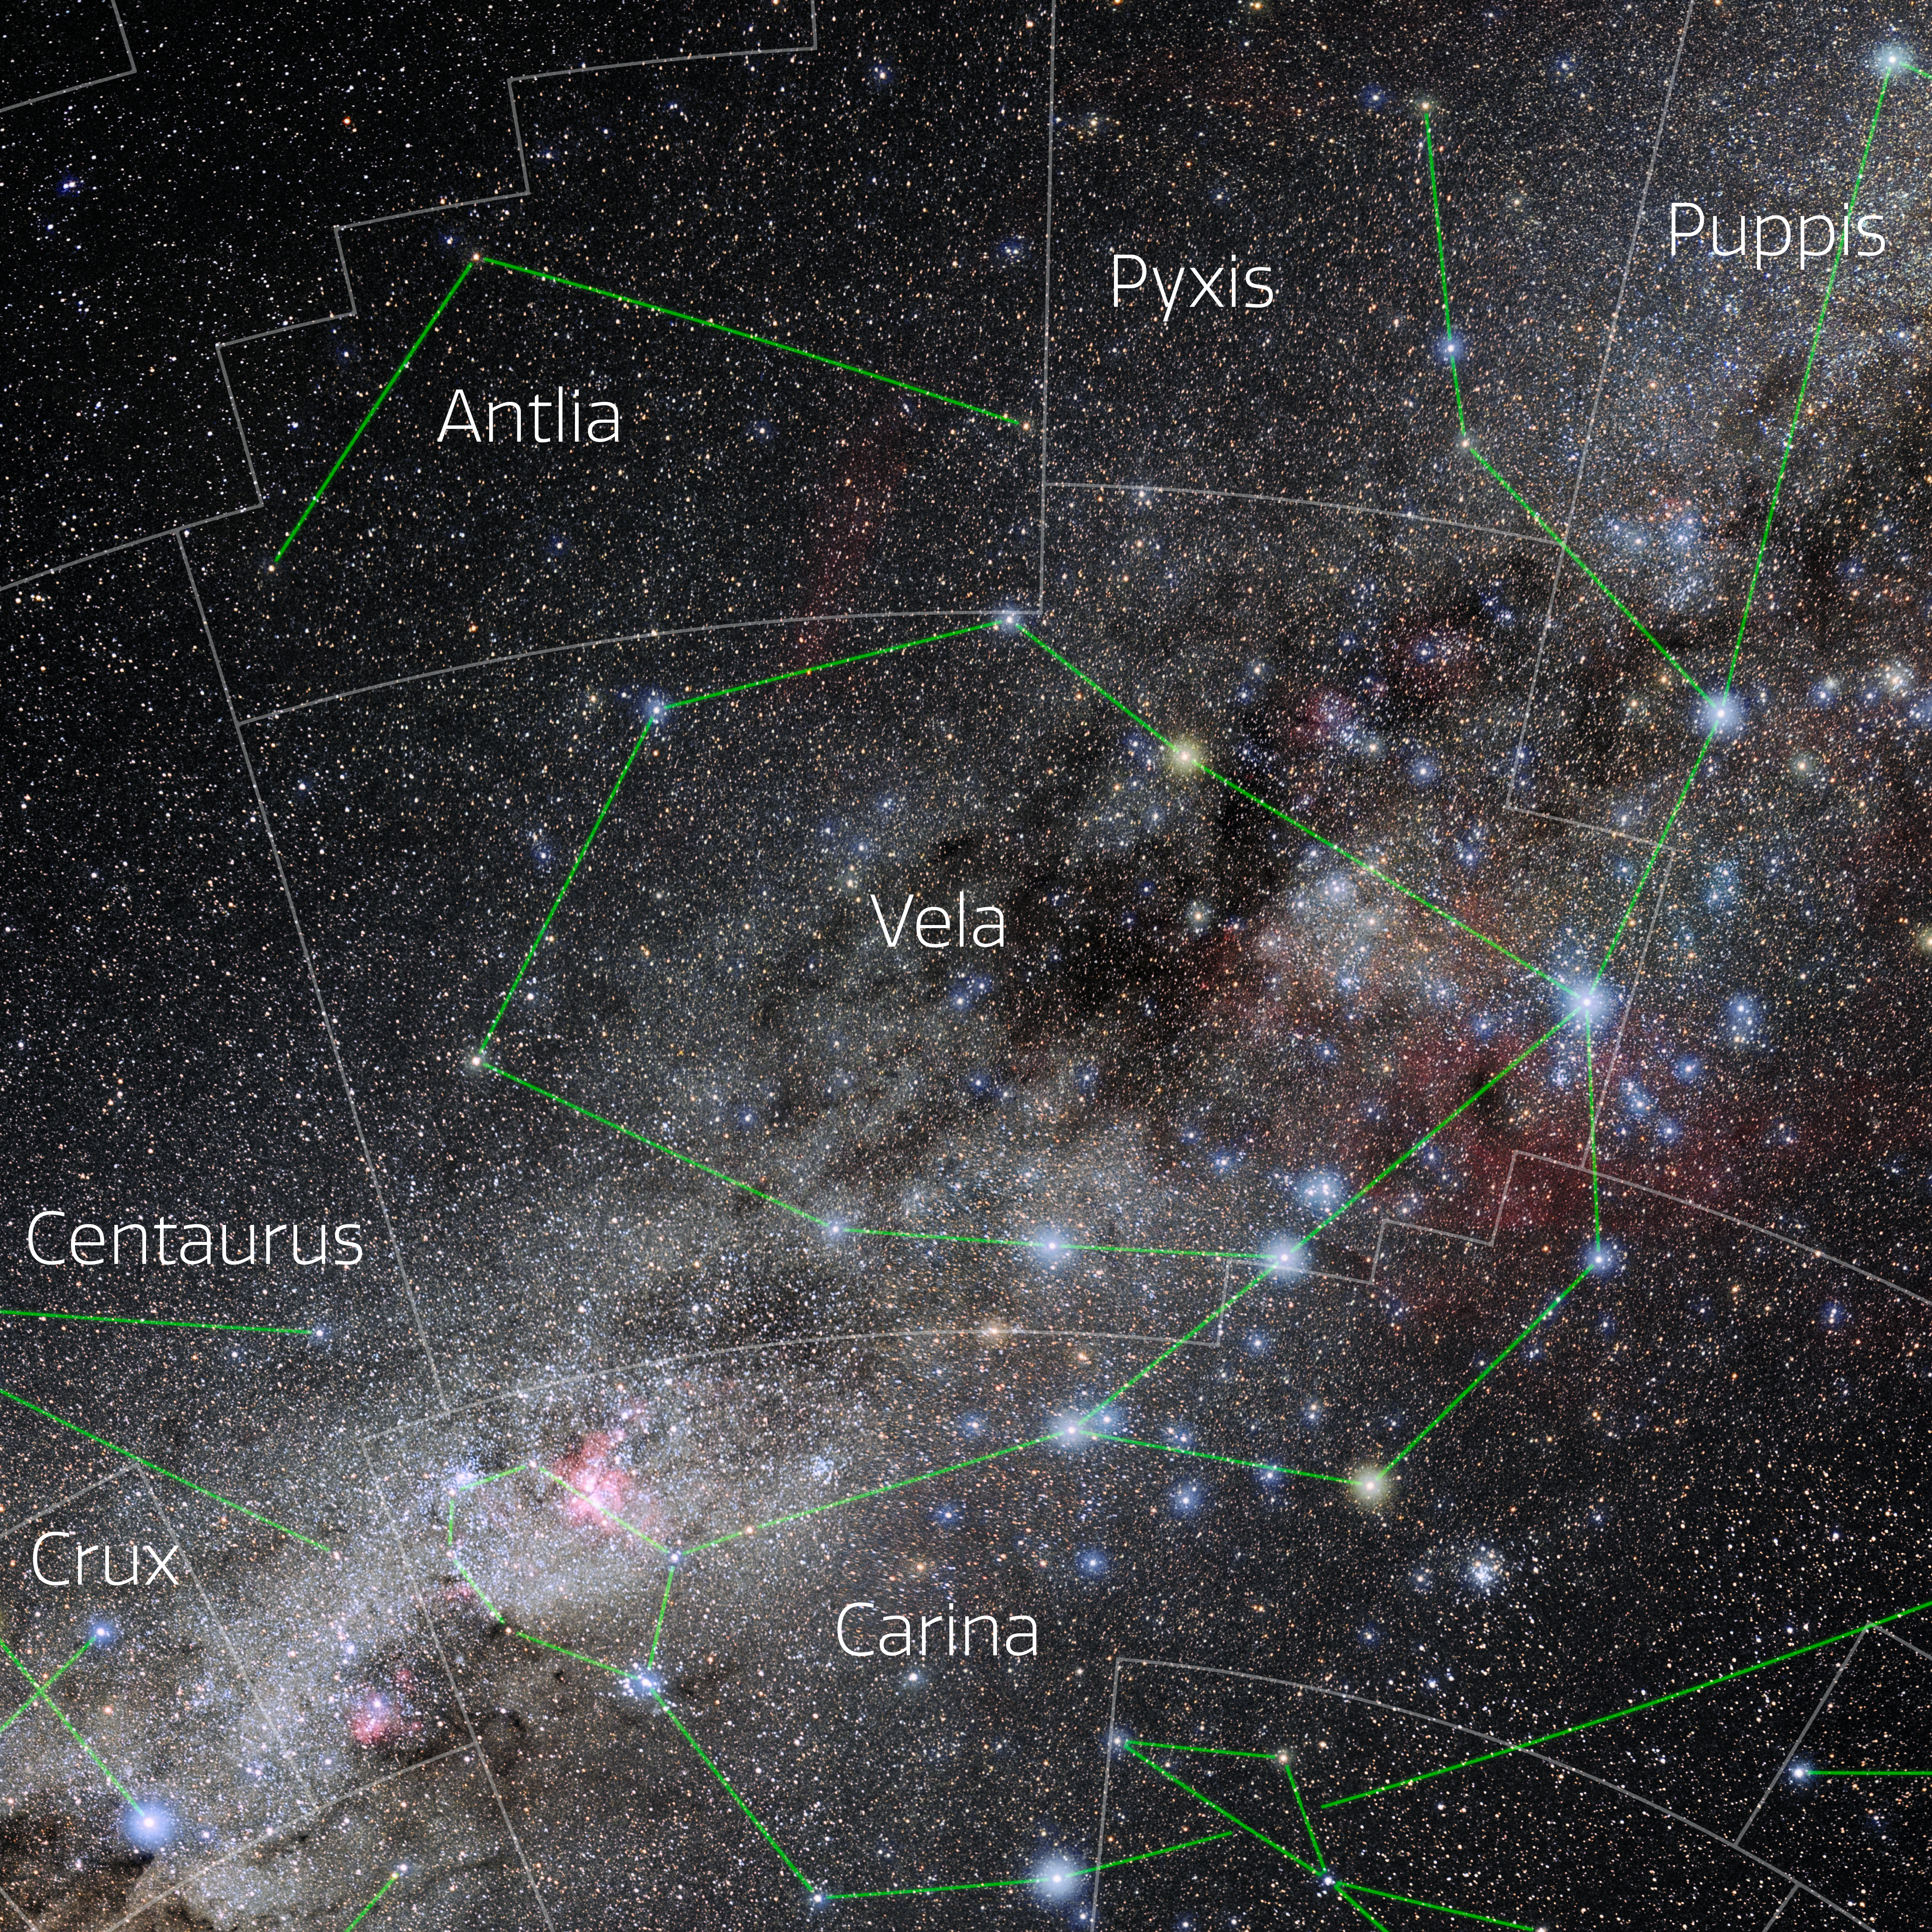

Vela (Annotated)

Photo of the constellation Vela with annotations from IAU and Sky & Telescope. Here is the non-annotated version.

Credit: E. Slawik/NOIRLab/NSF/AURA/M. Zamani